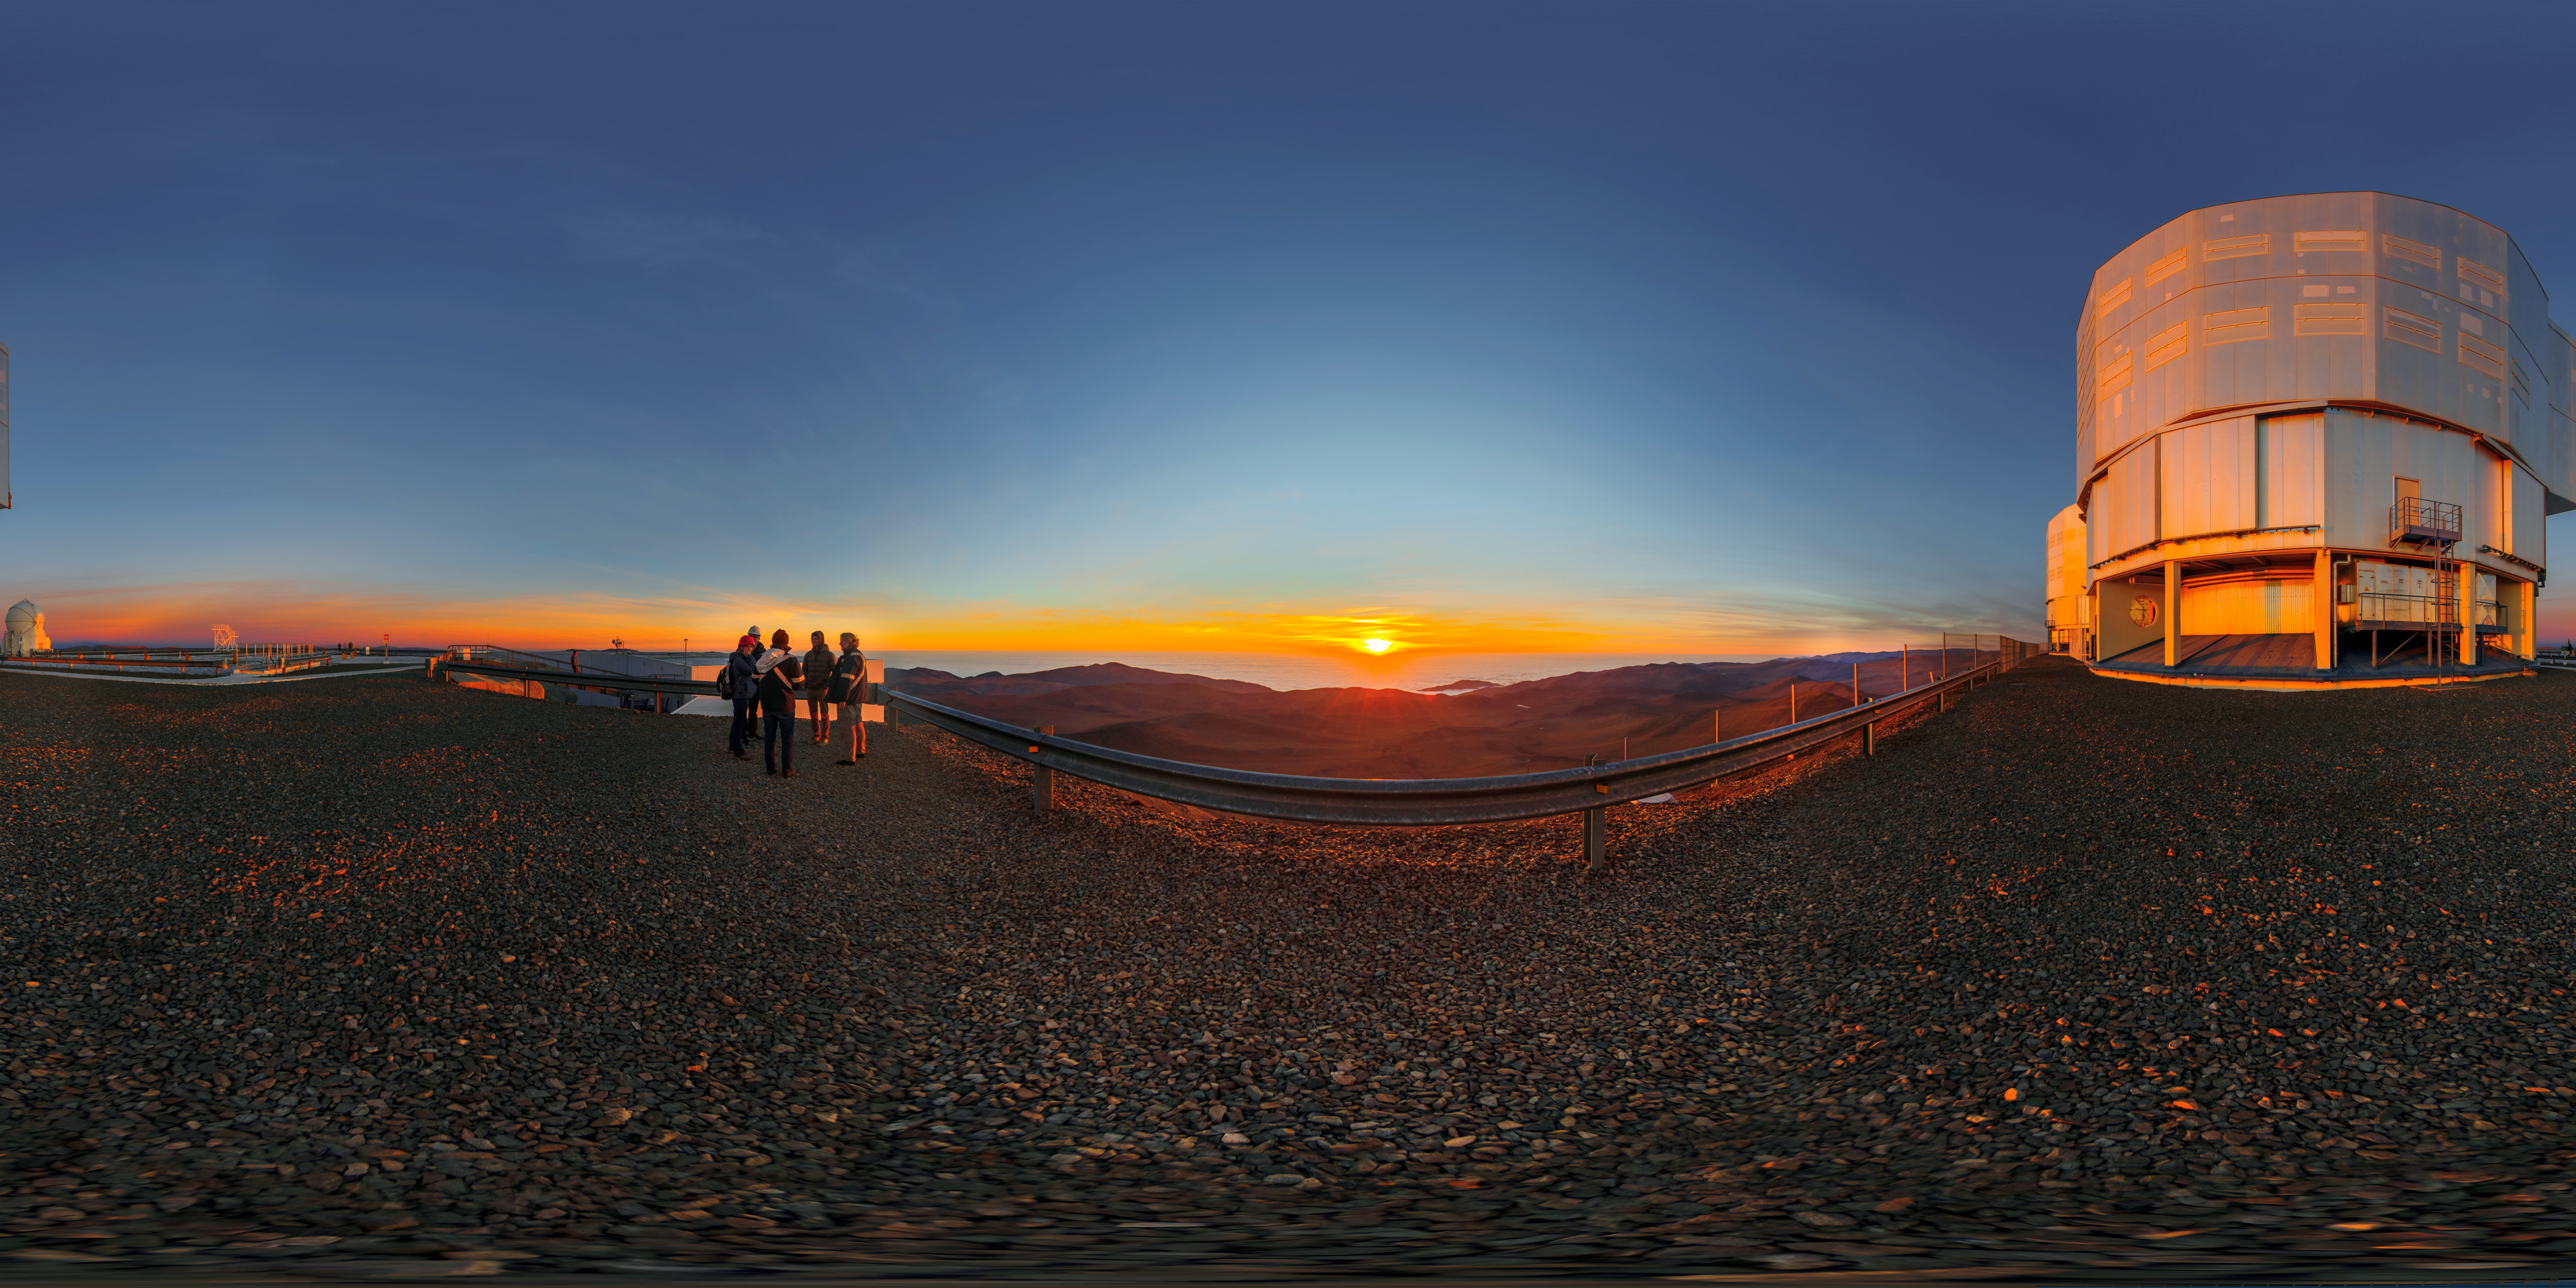

Sunset on Cerro Paranal

A 360º panorama of Cerro Paranal and the VLT at sunset, just before the mountain is vacated and observation begins.

Credit: M. Cabral/ESO